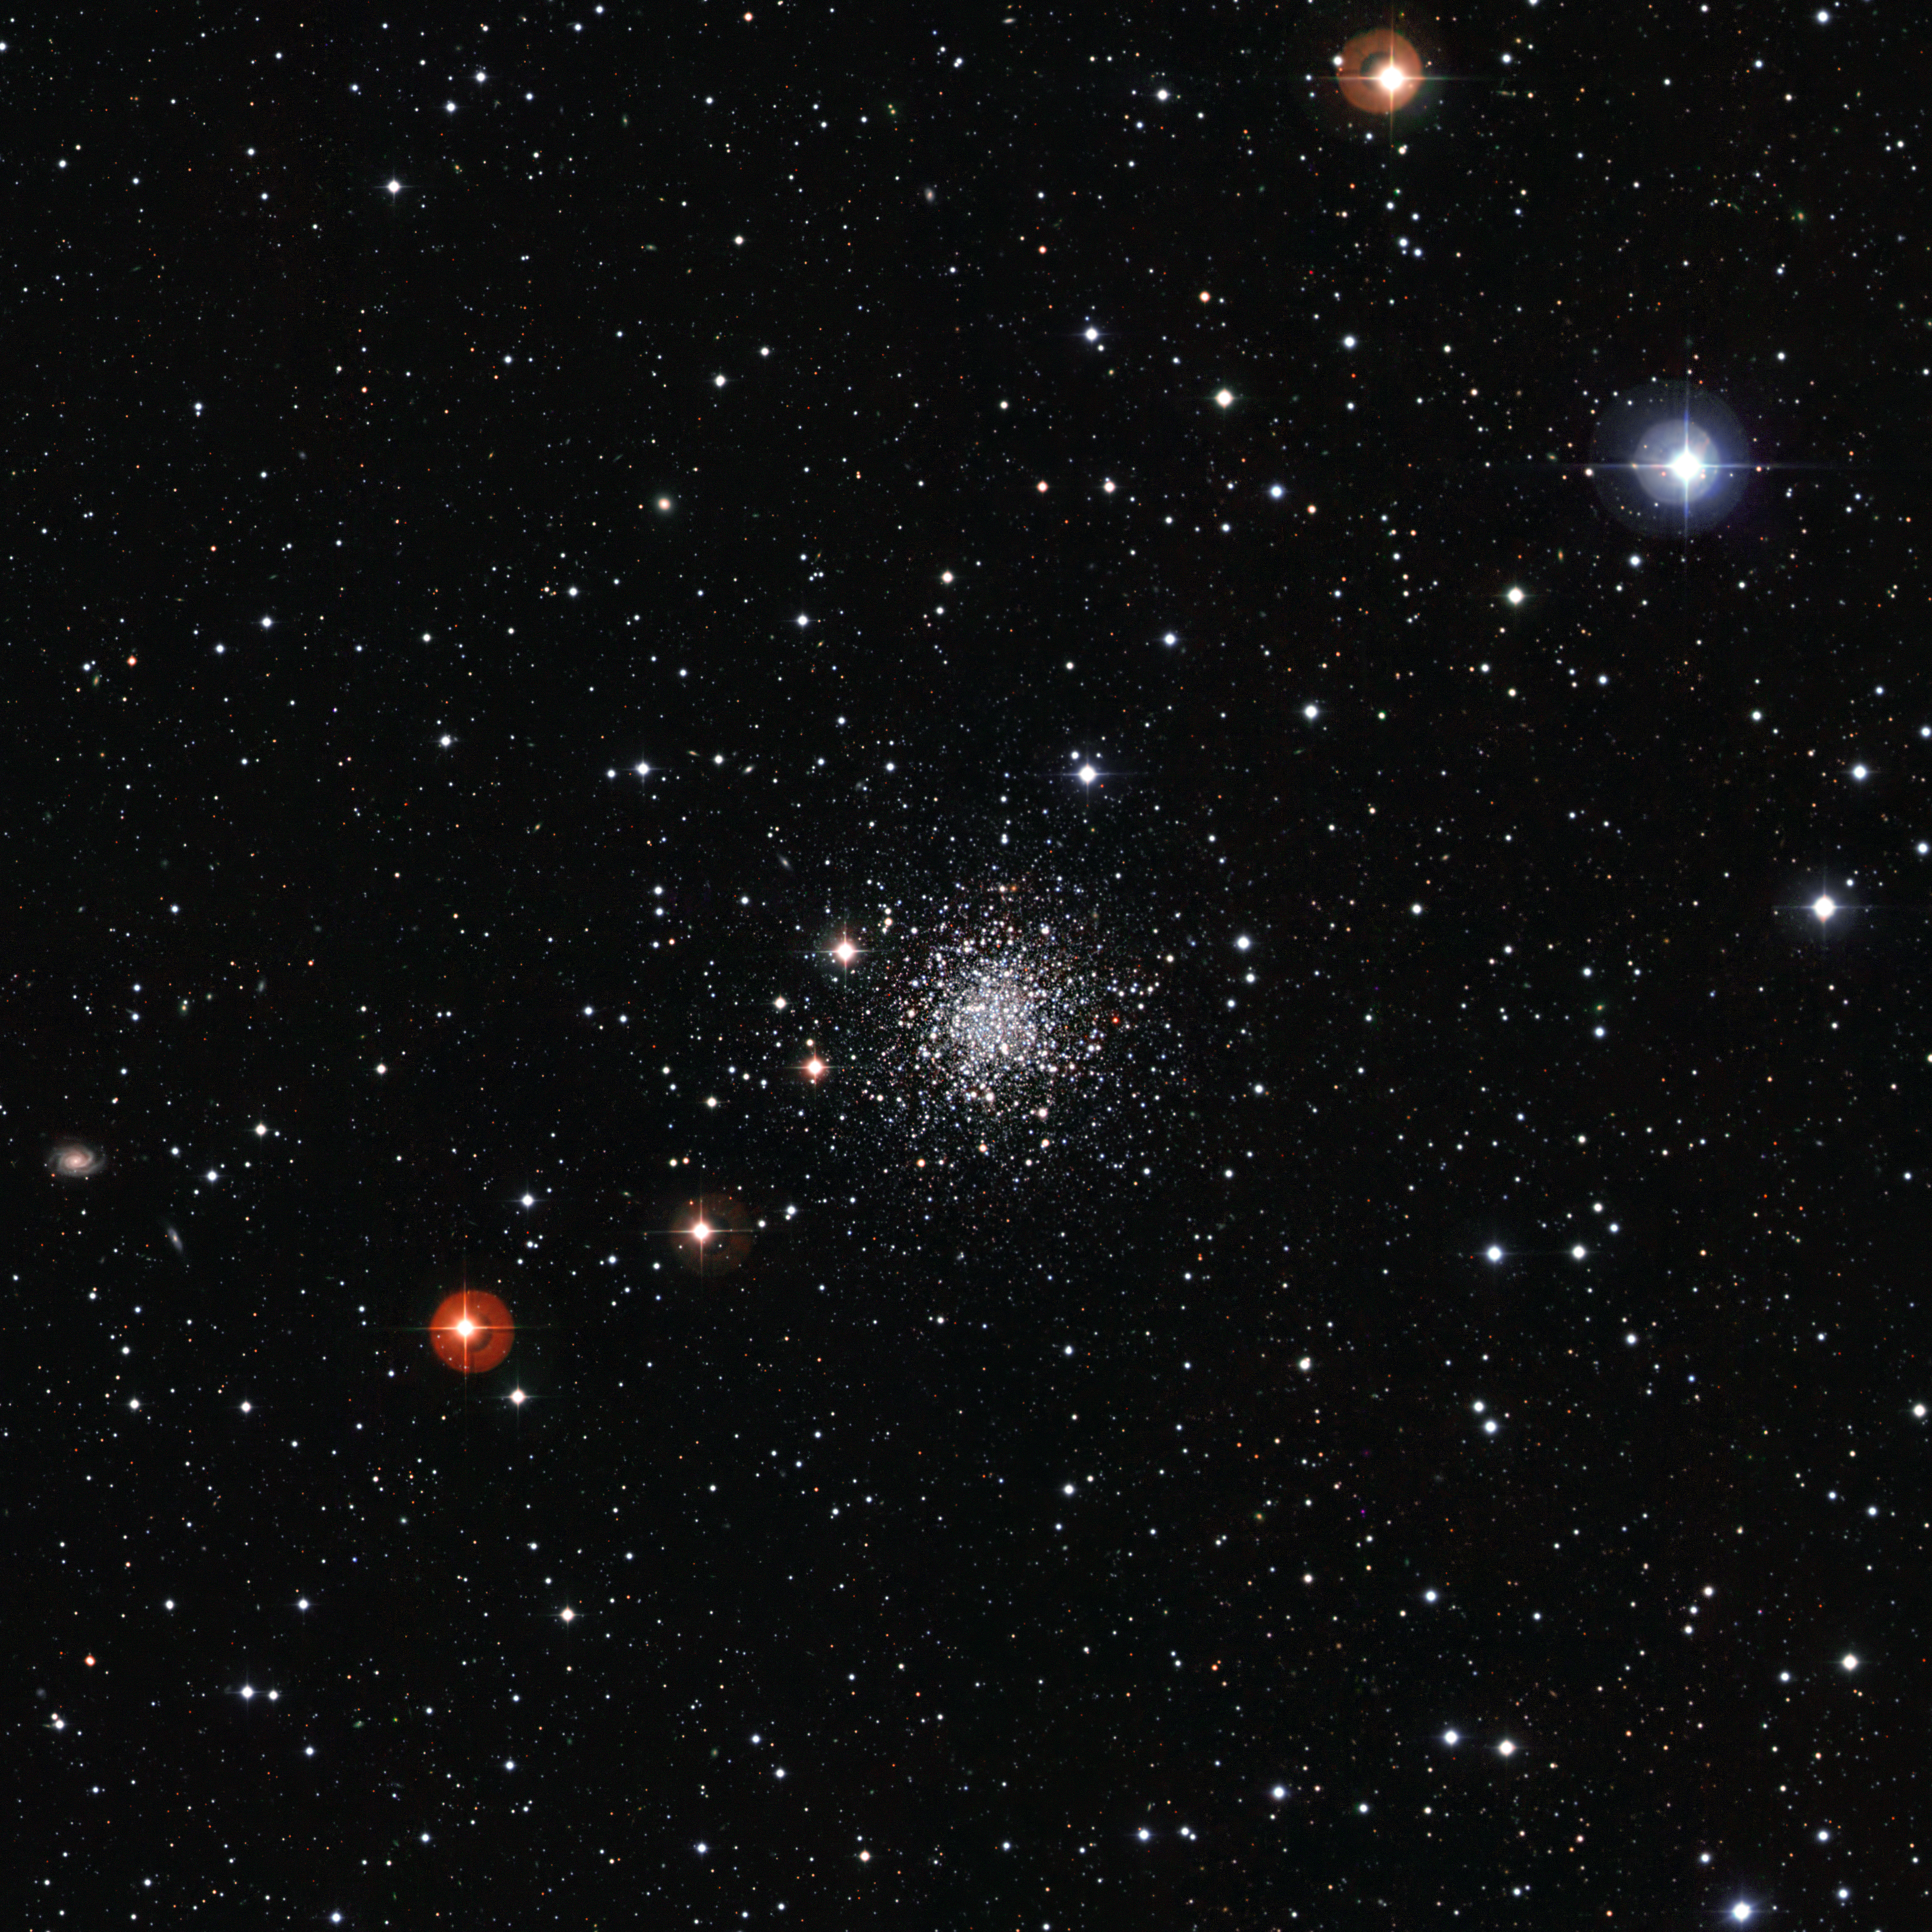

An ancient cluster of stars against a stunning background

Among the myriad of stars in this image shines NGC 2257, a collection of cosmic gems bound tightly by gravity. Many billions of years old, but still sparkling brightly, it is an eye-catching astronomical object.

NGC 2257 is a globular cluster, the name given to the roughly spherical concentrations of stars that orbit galactic cores, but are often found far out from the centres in the halo areas of galaxies. Globular clusters contain very old stars, being typically over 10 billion years old, and can therefore be used like a "fossil record" to learn more about the Universe’s past. They are densely packed, with tens to hundreds of thousands of stars gathered within a diameter of just a few tens of light-years. NGC 2257 lies on the outskirts of the Large Magellanic Cloud (LMC), a satellite galaxy of our own Milky Way. It is one of 15 very old globular clusters in the LMC.

The image is made from data taken with the Wide Field Imager instrument on the 2.2-metre MPG/ESO telescope at La Silla, in B, V and I filters, which are shown here in blue, green and red respectively. The field of view is approximately 20 by 20 arcminutes. These observations were made as part of the ESO Imaging Survey project, which was planned to make public imaging surveys to identify targets for follow-up observations with the Very Large Telescope.

Credit: ESO